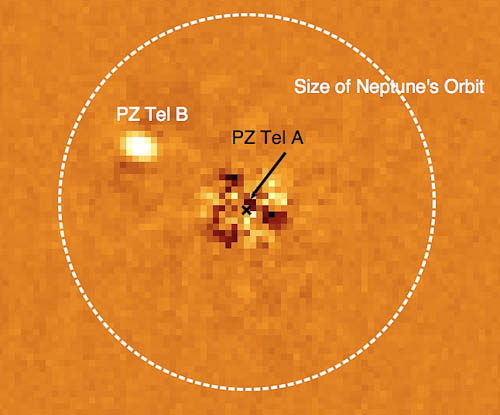

NICI image of PZ Tel A and B

PZ Tel A and B. The vast majority of light from PZ Tel A has been removed from this image using specialized image analysis techniques. The size of the orbit of Neptune is shown for comparison; PZ Tel B would lie within Neptune's orbital dimensions and is one of few brown dwarfs or exoplanets imaged at a distance of < 30 AU from its parent star.

Read more here.

Credit: NOIRLab/Beth Biller/Gemini Observatory/AURA